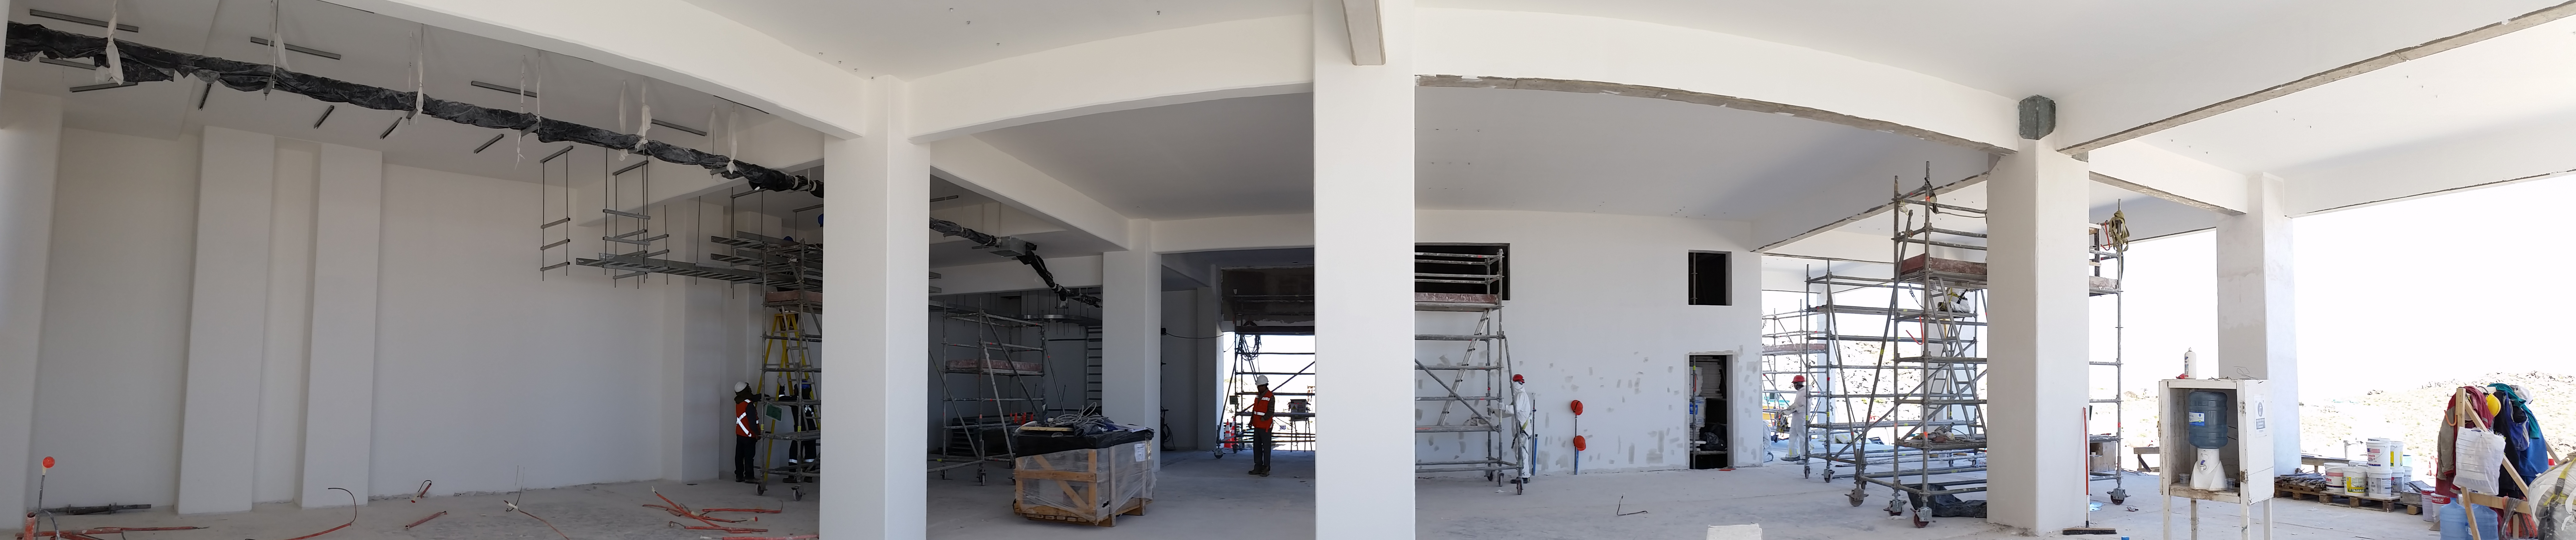

The first level is shaping up

The first level is shaping up

Credit: Rubin Observatory/NSF/AURA